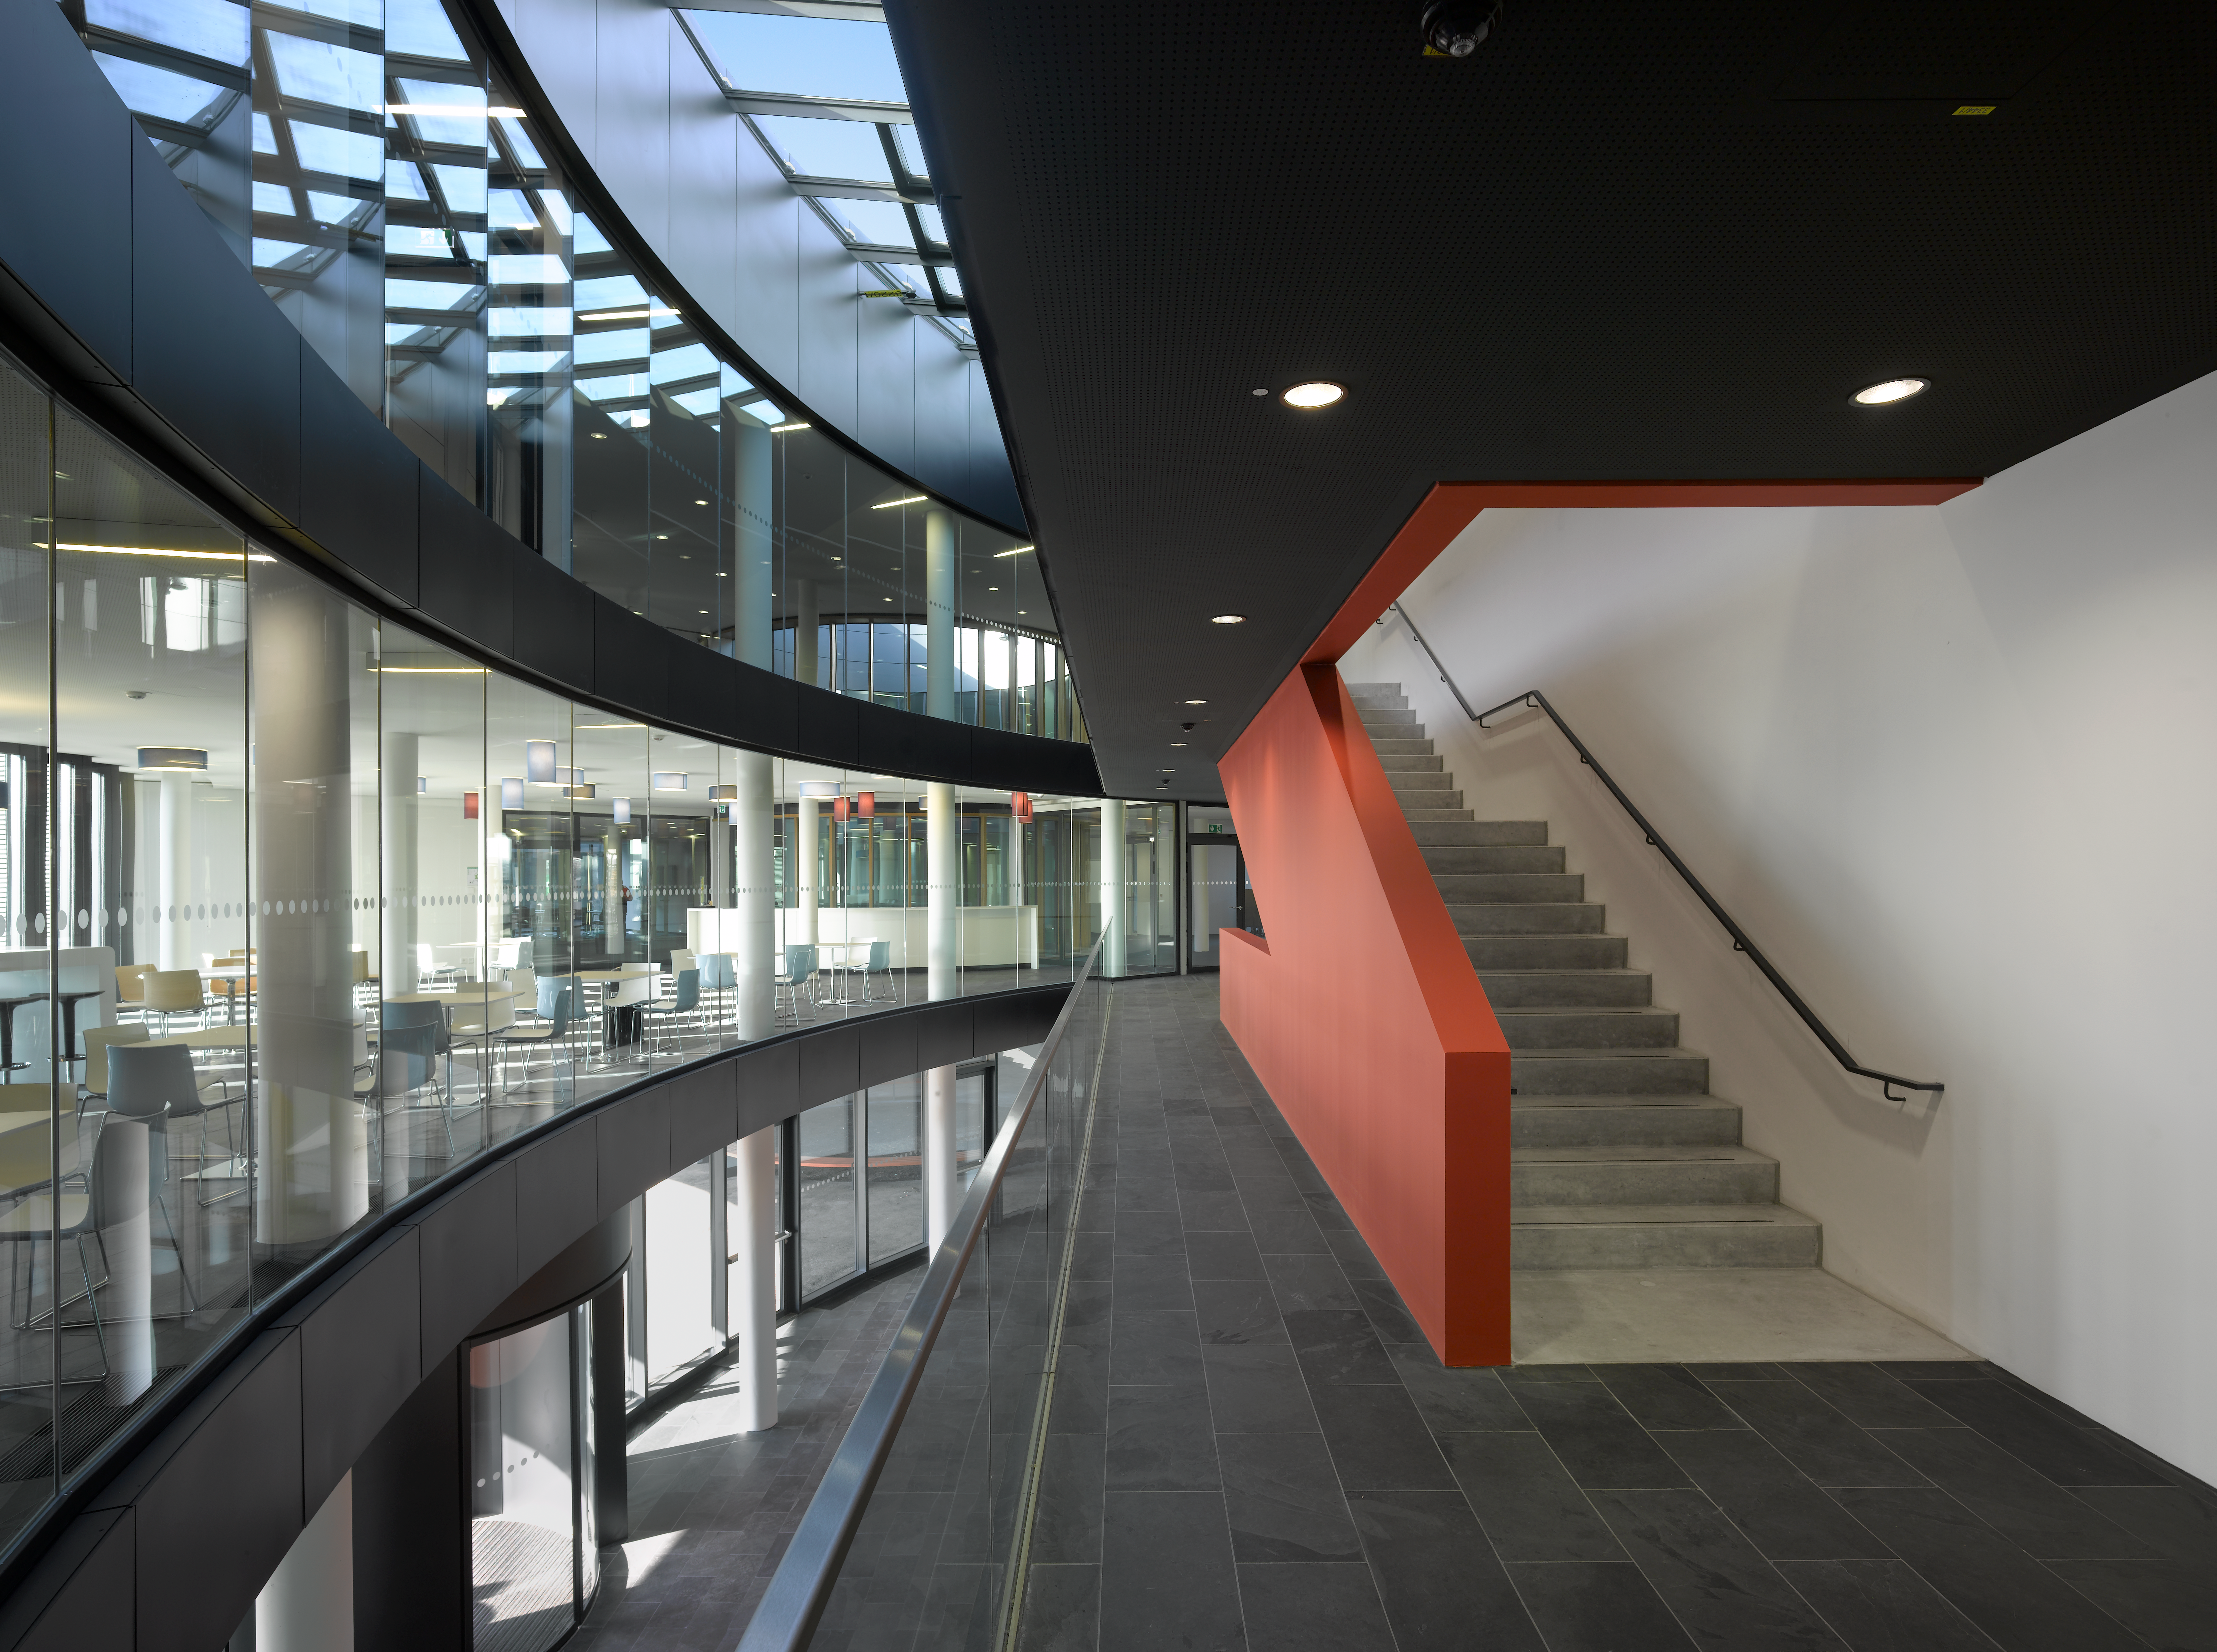

An interior view of the ESO Headquarters Extension

This view shows part of the interior of the ESO Headquarters Extension building.

Credit: Roland Halbe